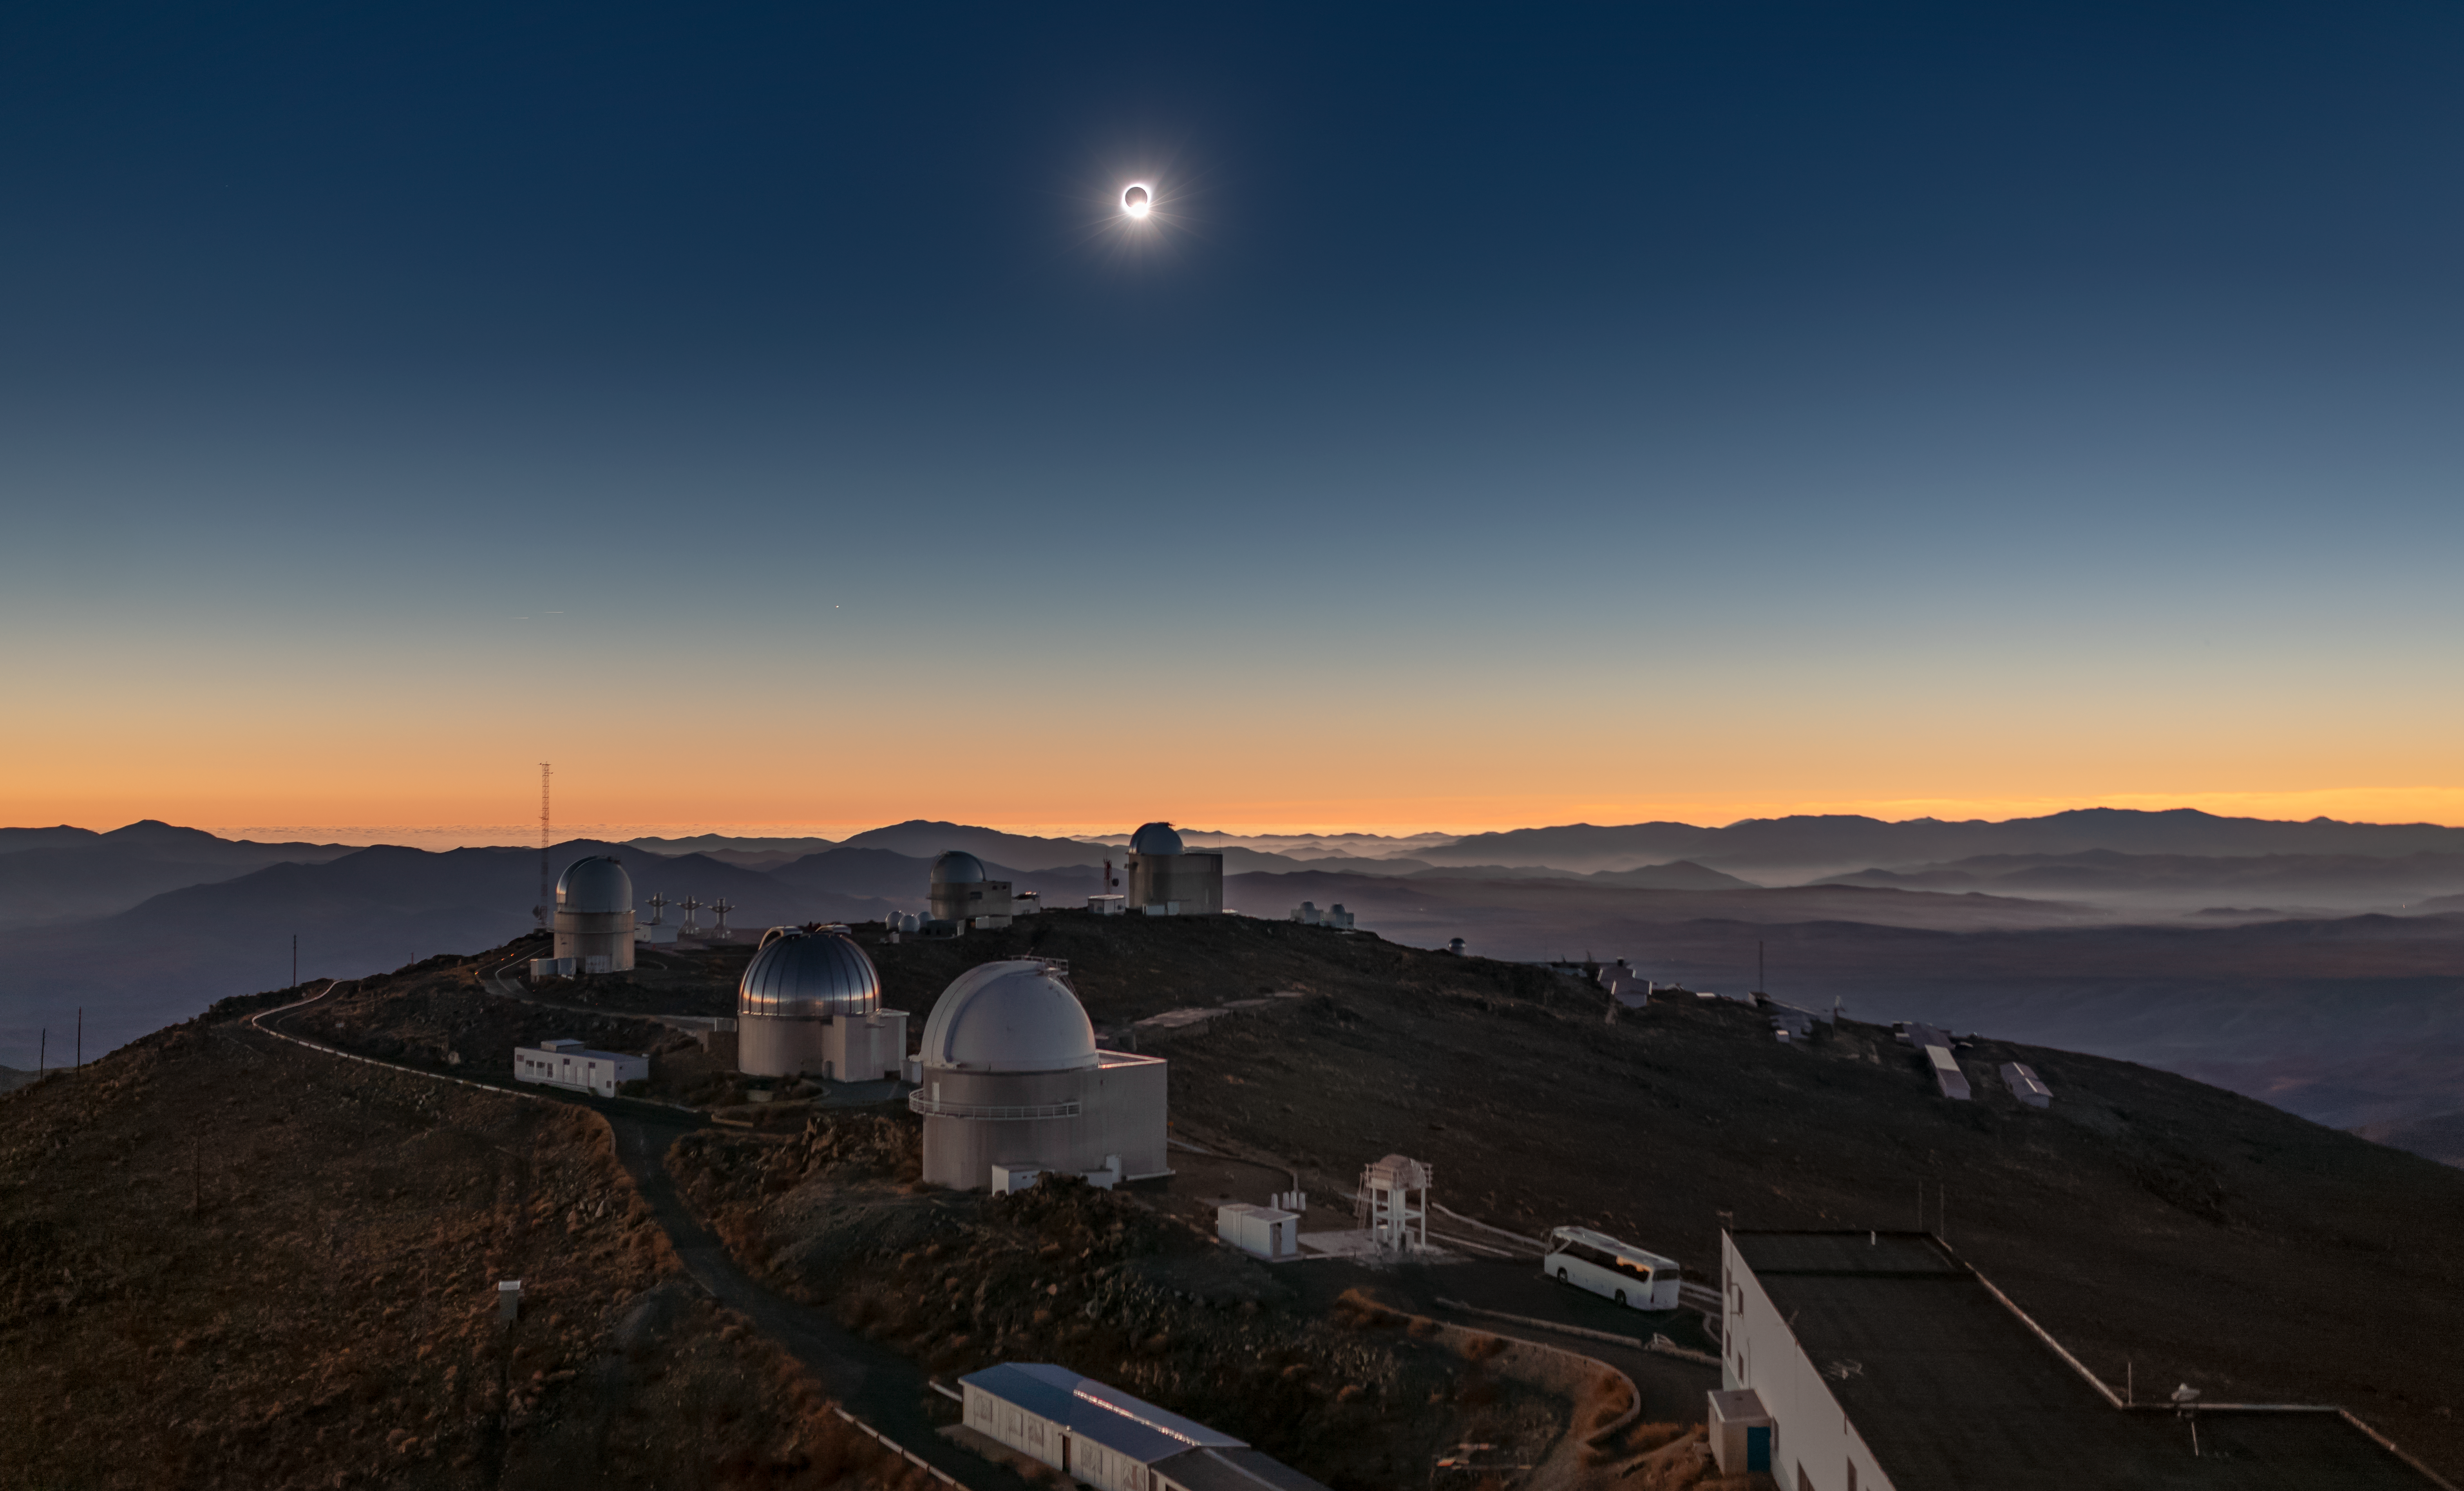

The edge of totality

An image of the Sun during the total solar eclipse visible from ESO's La Silla Observatory on 2 July 2019 at the moment when most of its face is occulted by the moon. The eclipse lasted roughly two and a half hours, with almost two minutes of totality, and was visible across a narrow band of Chile and Argentina. To celebrate this rare event ESO invited 1000 people, including dignitaries, school children, the media, researchers, and the general public, to come to the Observatory to watch the eclipse from this unique location.

Credit: ESO/M. Zamani